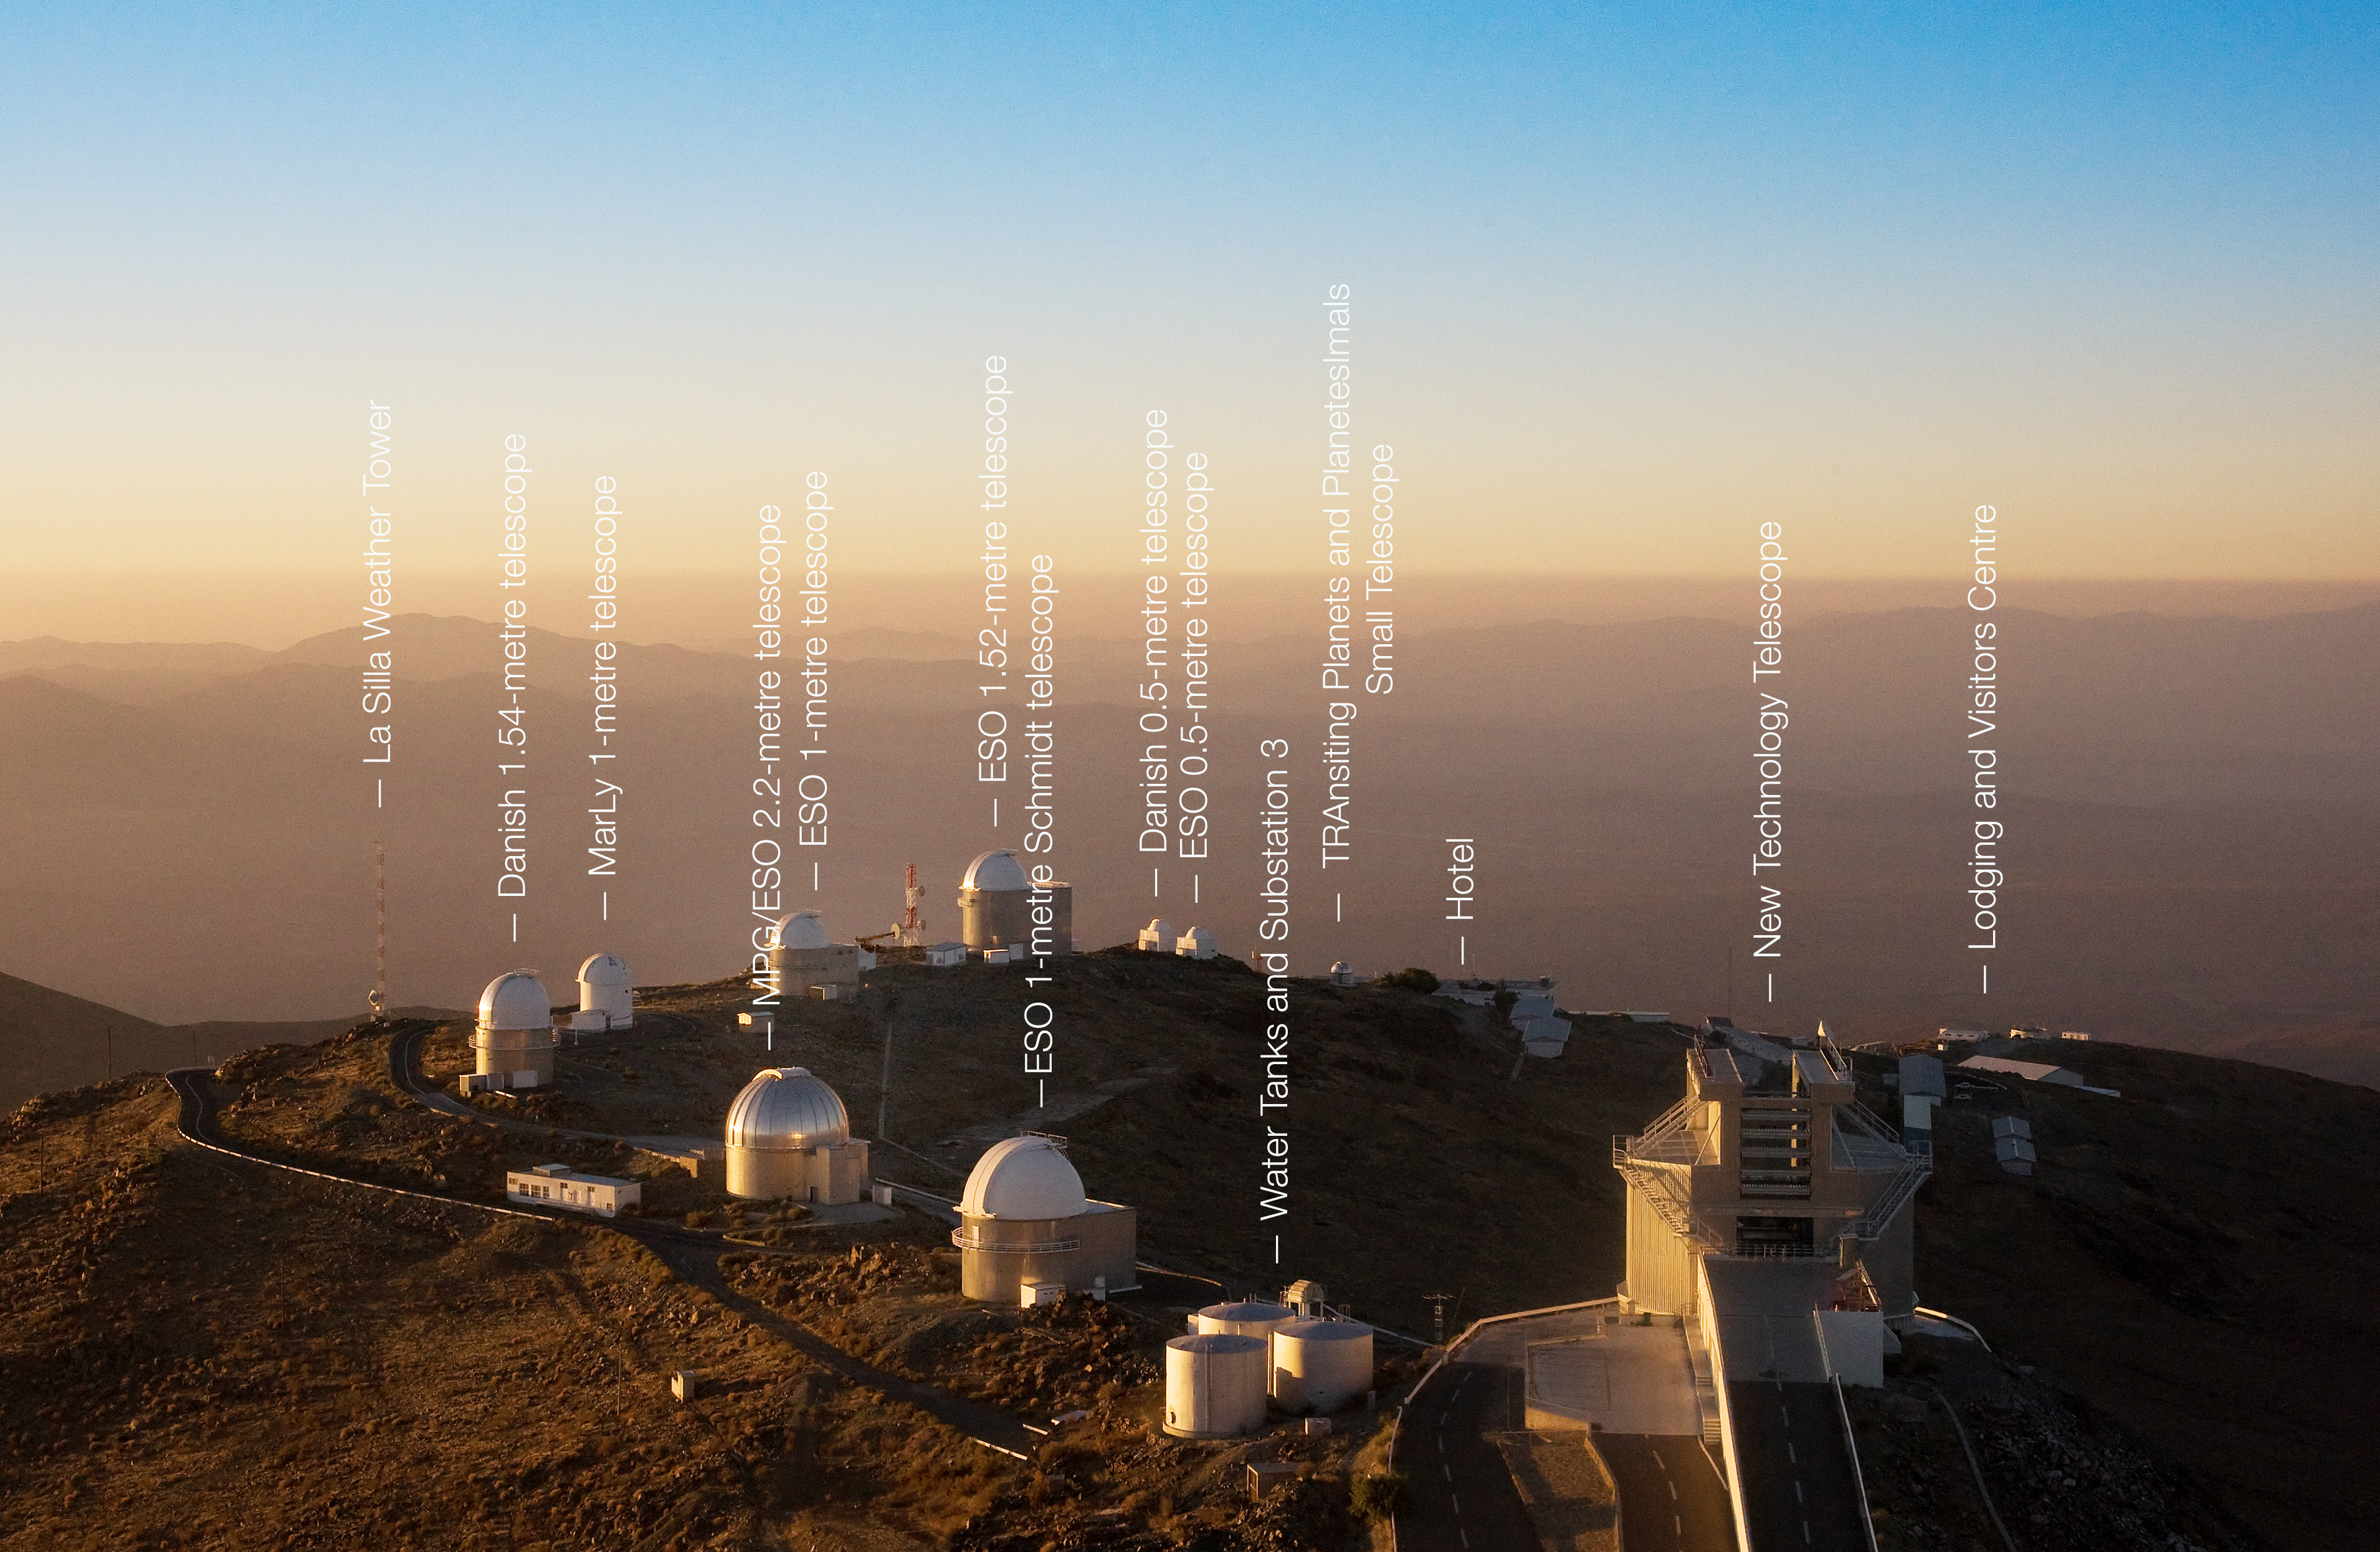

La Silla skyline

This image shows the dense skyline of telescopes at ESO's La Silla Observatory in the Atacama Desert. La Silla is the home to many ESO telescopes as well as other national telescopes that have been labelled in this image. A few of these telescopes are decommissioned, but the New Technology Telescope (NTT) and the MPG/ESO 2.2-metre telescope are still operated by ESO. The ESO 3.6-metre telescope, which is mounted with the High Accuracy Radial velocity Planet Searcher (HARPS), is located behind the photographer and is just outwith this view. A hotel and lodging facilities on the right house astronomers and other workers during their time at La Silla.

Credit: Iztok Bončina/ESO